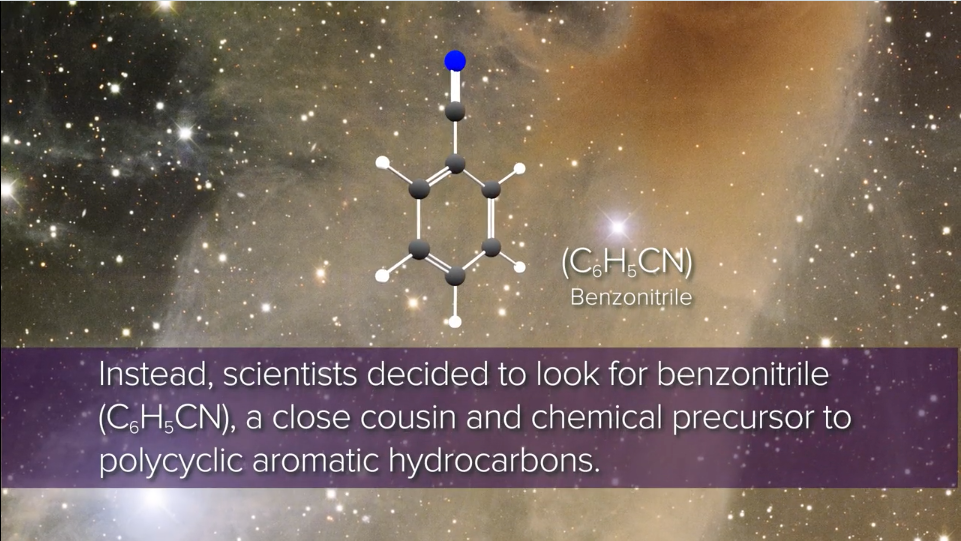

GBT Detection Unlocks Exploration of ‘Aromatic’ Interstellar Chemistry

GBO detects benzonitrile in Taurus Molecular Cloud Video created 01/09/2018

Credit: NRAO/AUI/NSF; GBO/AUI/NSF; B. McGuire; B. Saxton